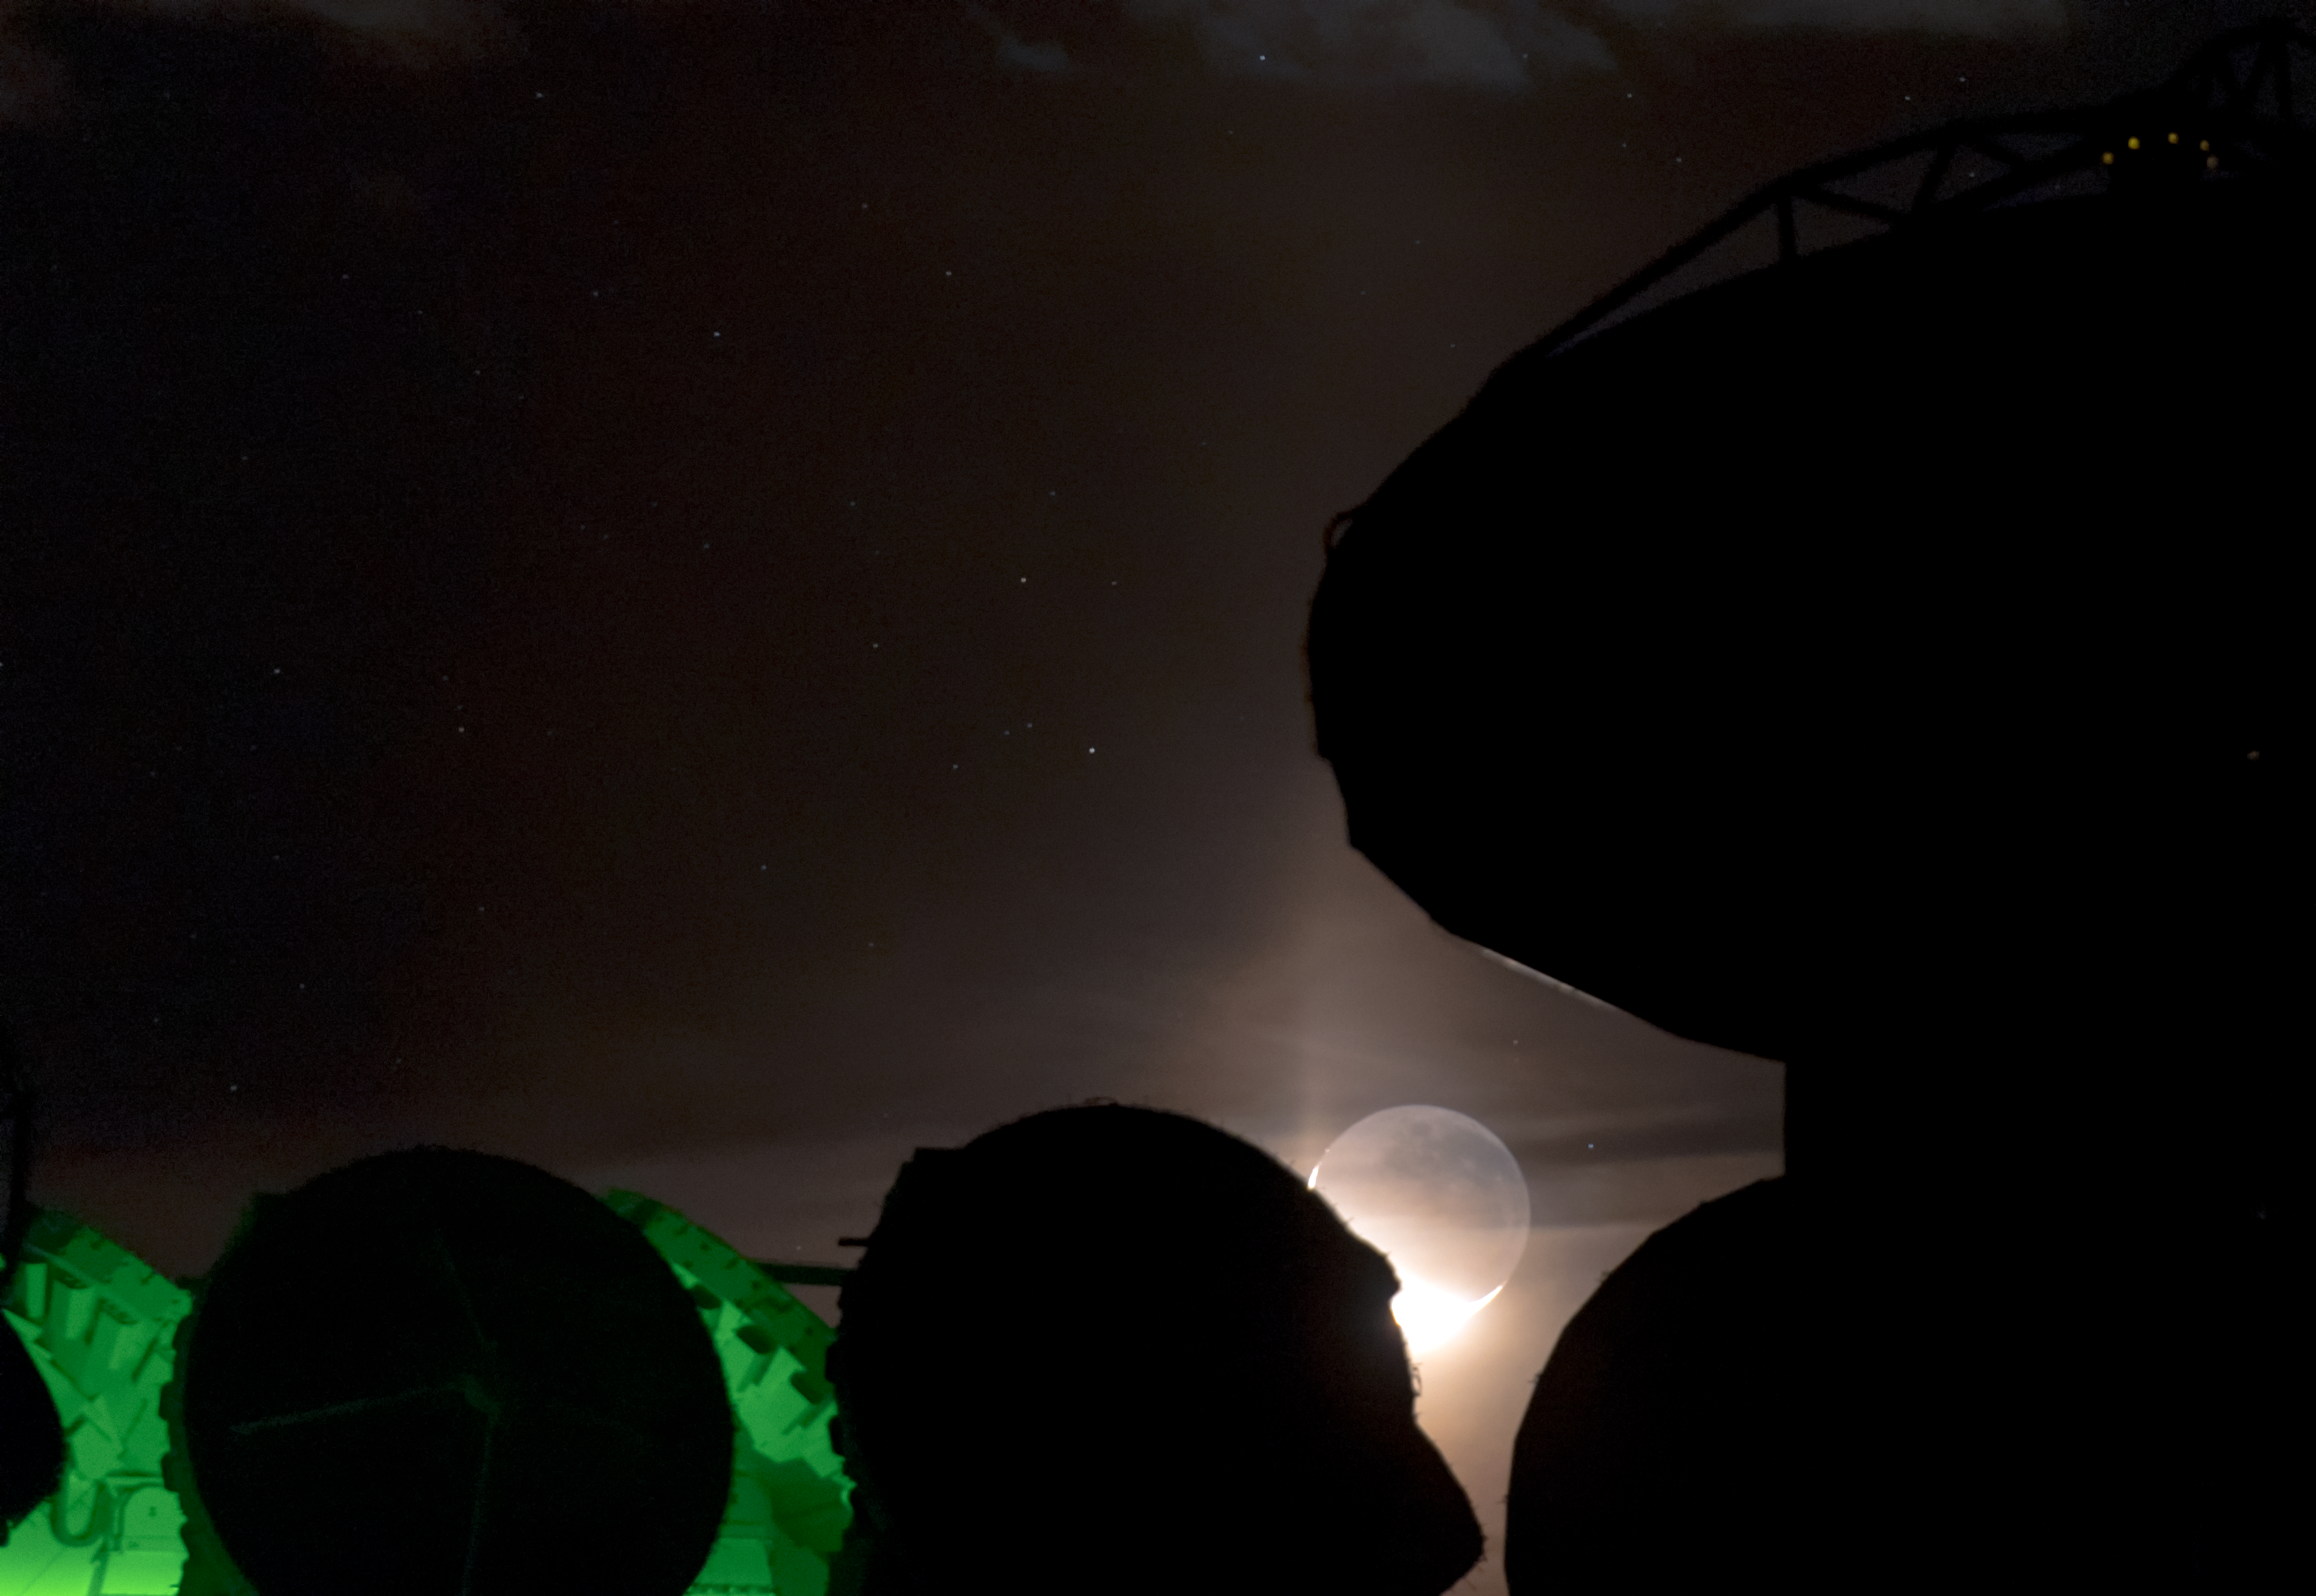

Moonrise at ALMA

High up in the Atacama desert of northern Chile, sits the world's most advanced radio telescope, the Atacama Large Millimetre Array (ALMA). Comprised of 66 individual antennas — a few of which are visible here — extremely detailed observations of the Universe can be made from the Chajnantor plateau.

Credit: ESO/B. Tafreshi (twanight.org)